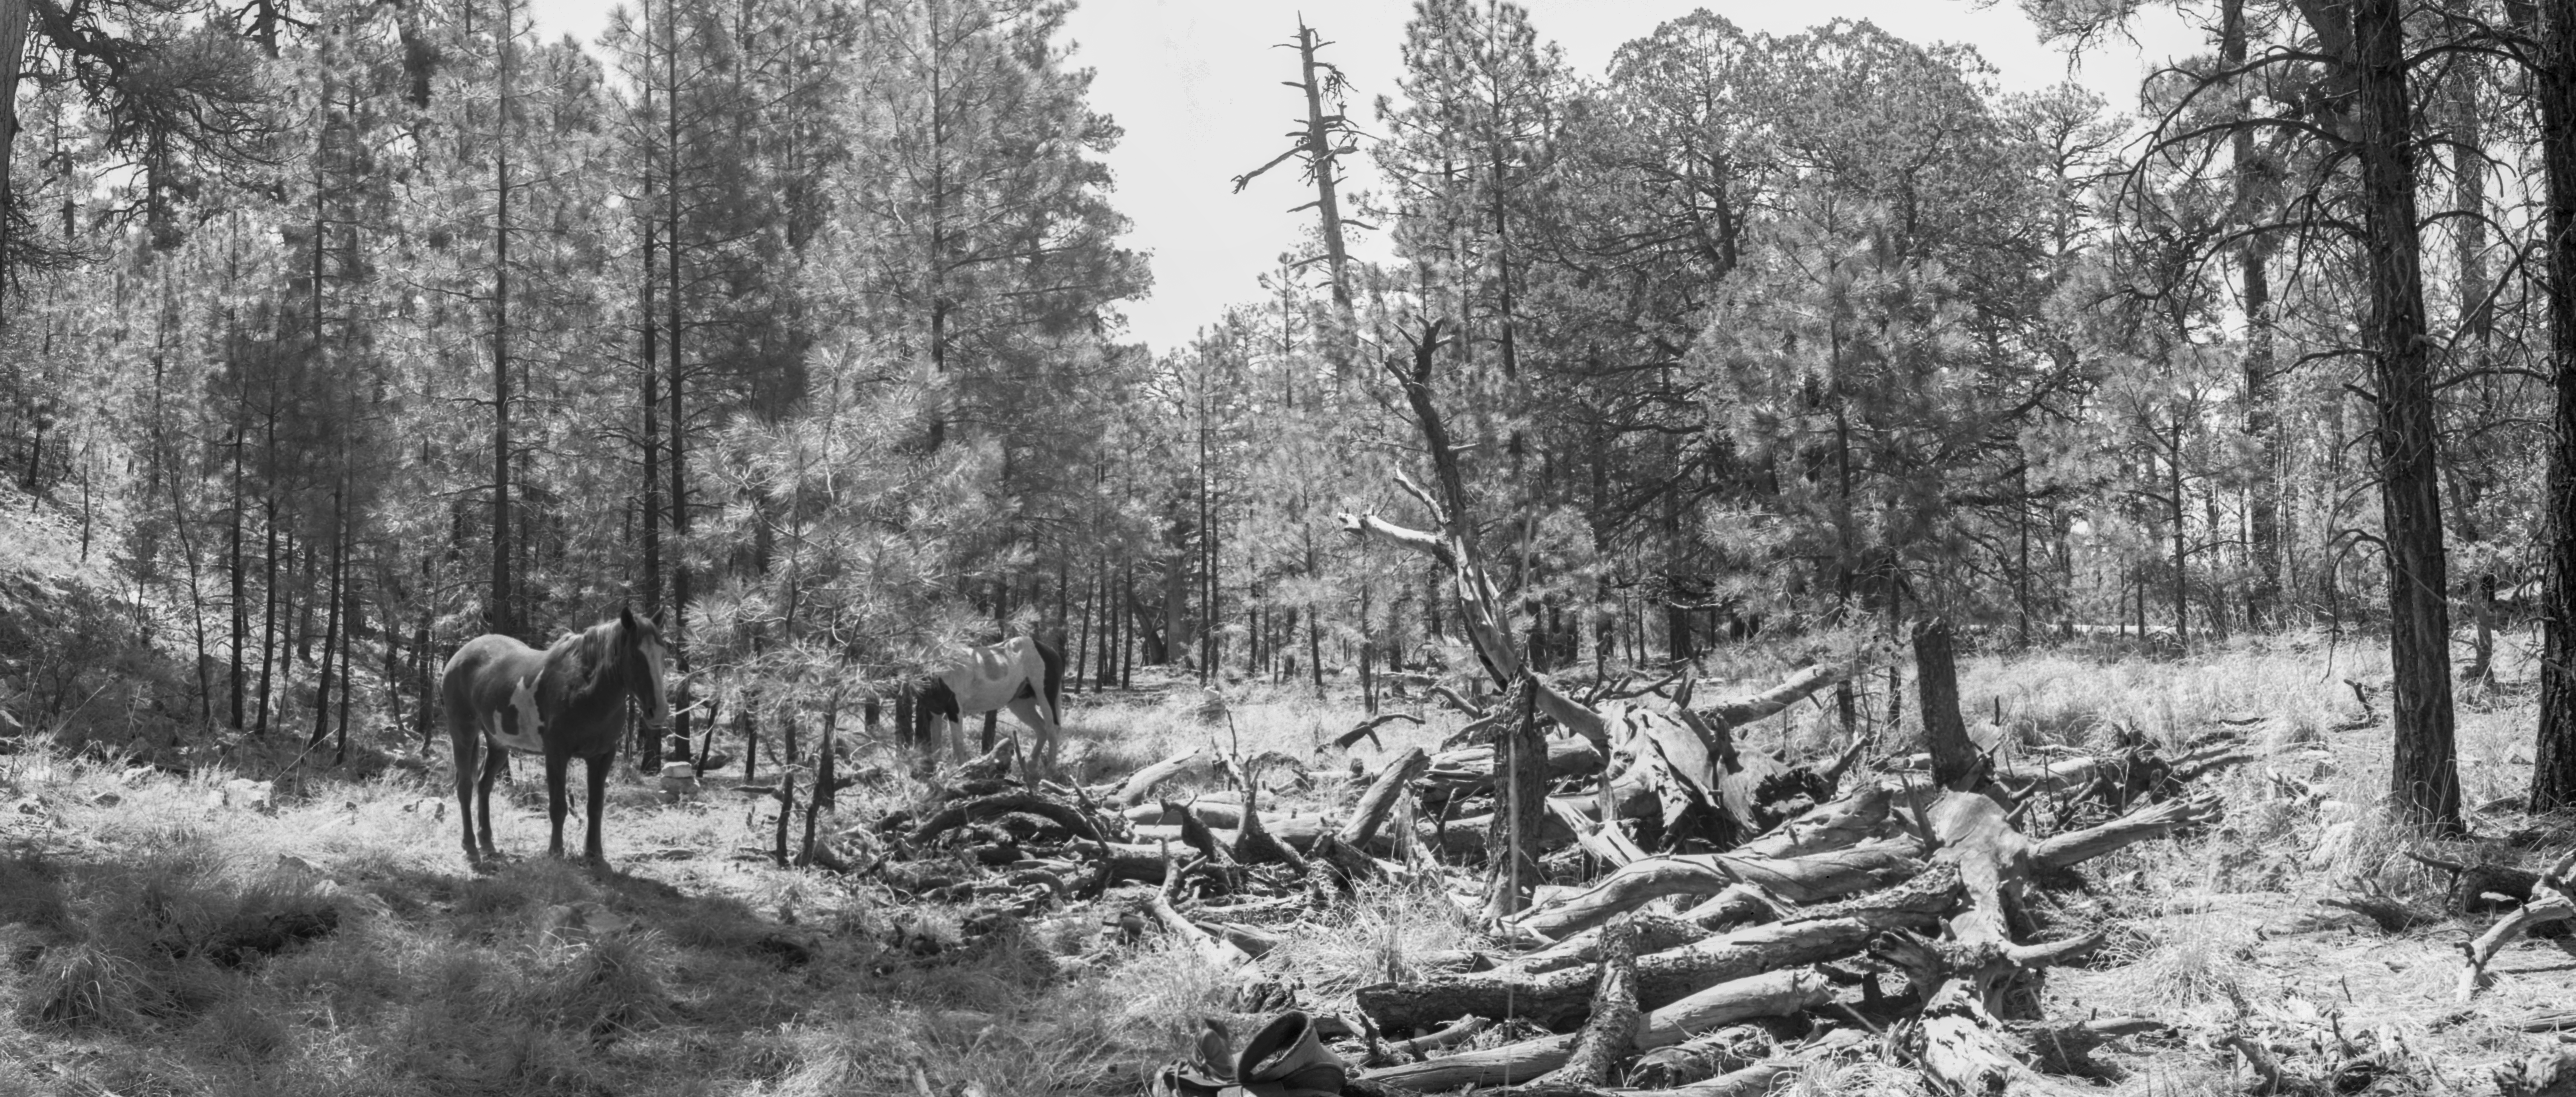

KPNO Site Survey, 1958

This image is stored at NOIRLab Headquarters in Tucson, Arizona. For the original negative of this image, see KPNO Negatives envelope 150-159. It was captured around 1958.

This image is from the site surveys done to find the optimal location for a ground-based observatory in the late 1950s. It was captured on the flat shoulder of peak 7489 of Cottonwood Mountain.

This image is part of NSF NOIRLab’s historical archives.

Credit: KPNO/NOIRLab/NSF/AURA